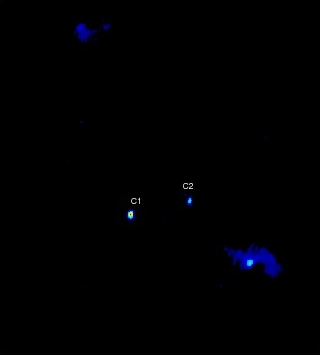

VLBA Reveals First-Ever Black Hole "Visual Binary"

VLBA image of the central region of the galaxy 0402+379, showing the two cores, labeled C1 and C2, identified as a pair of supermassive black holes in orbit around each other.

Credit: Bansal et al., NRAO/AUI/NSF.